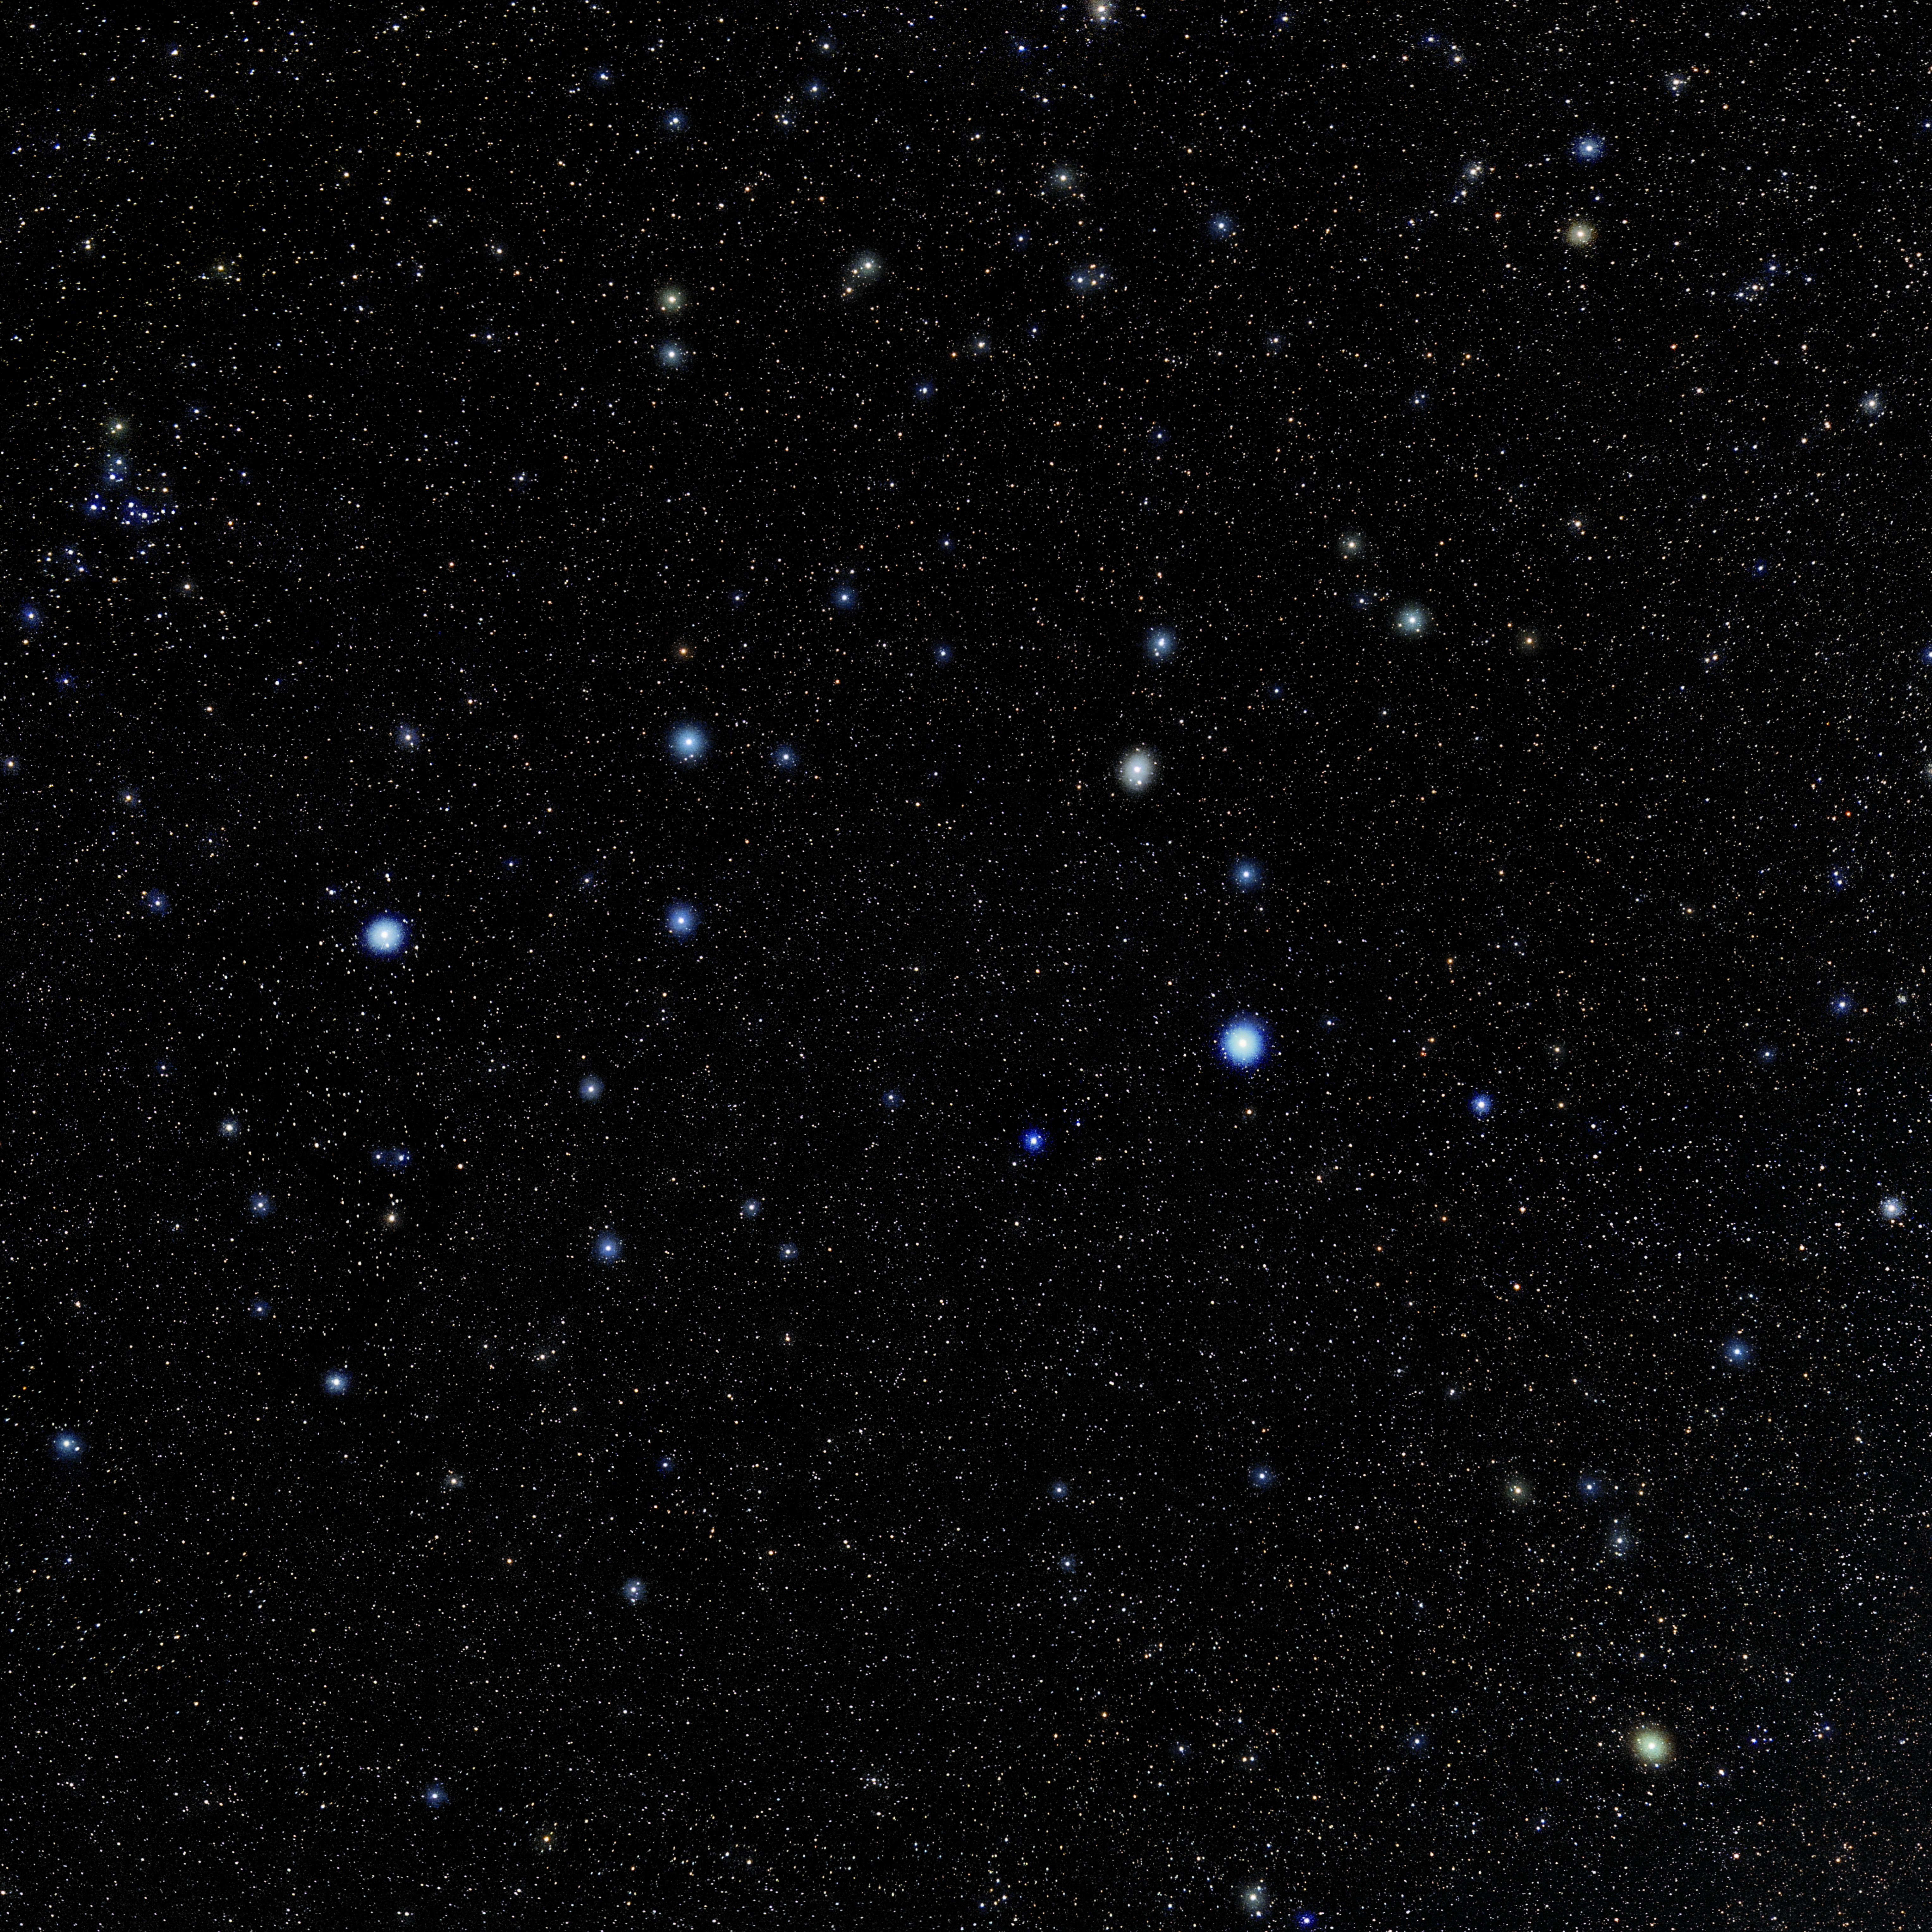

Leo

Photo of the constellation Leo produced by NOIRLab in collaboration with Eckhard Slawik, a German astrophotographer. Here is the annotated version.

Credit: E. Slawik/NOIRLab/NSF/AURA/M. Zamani